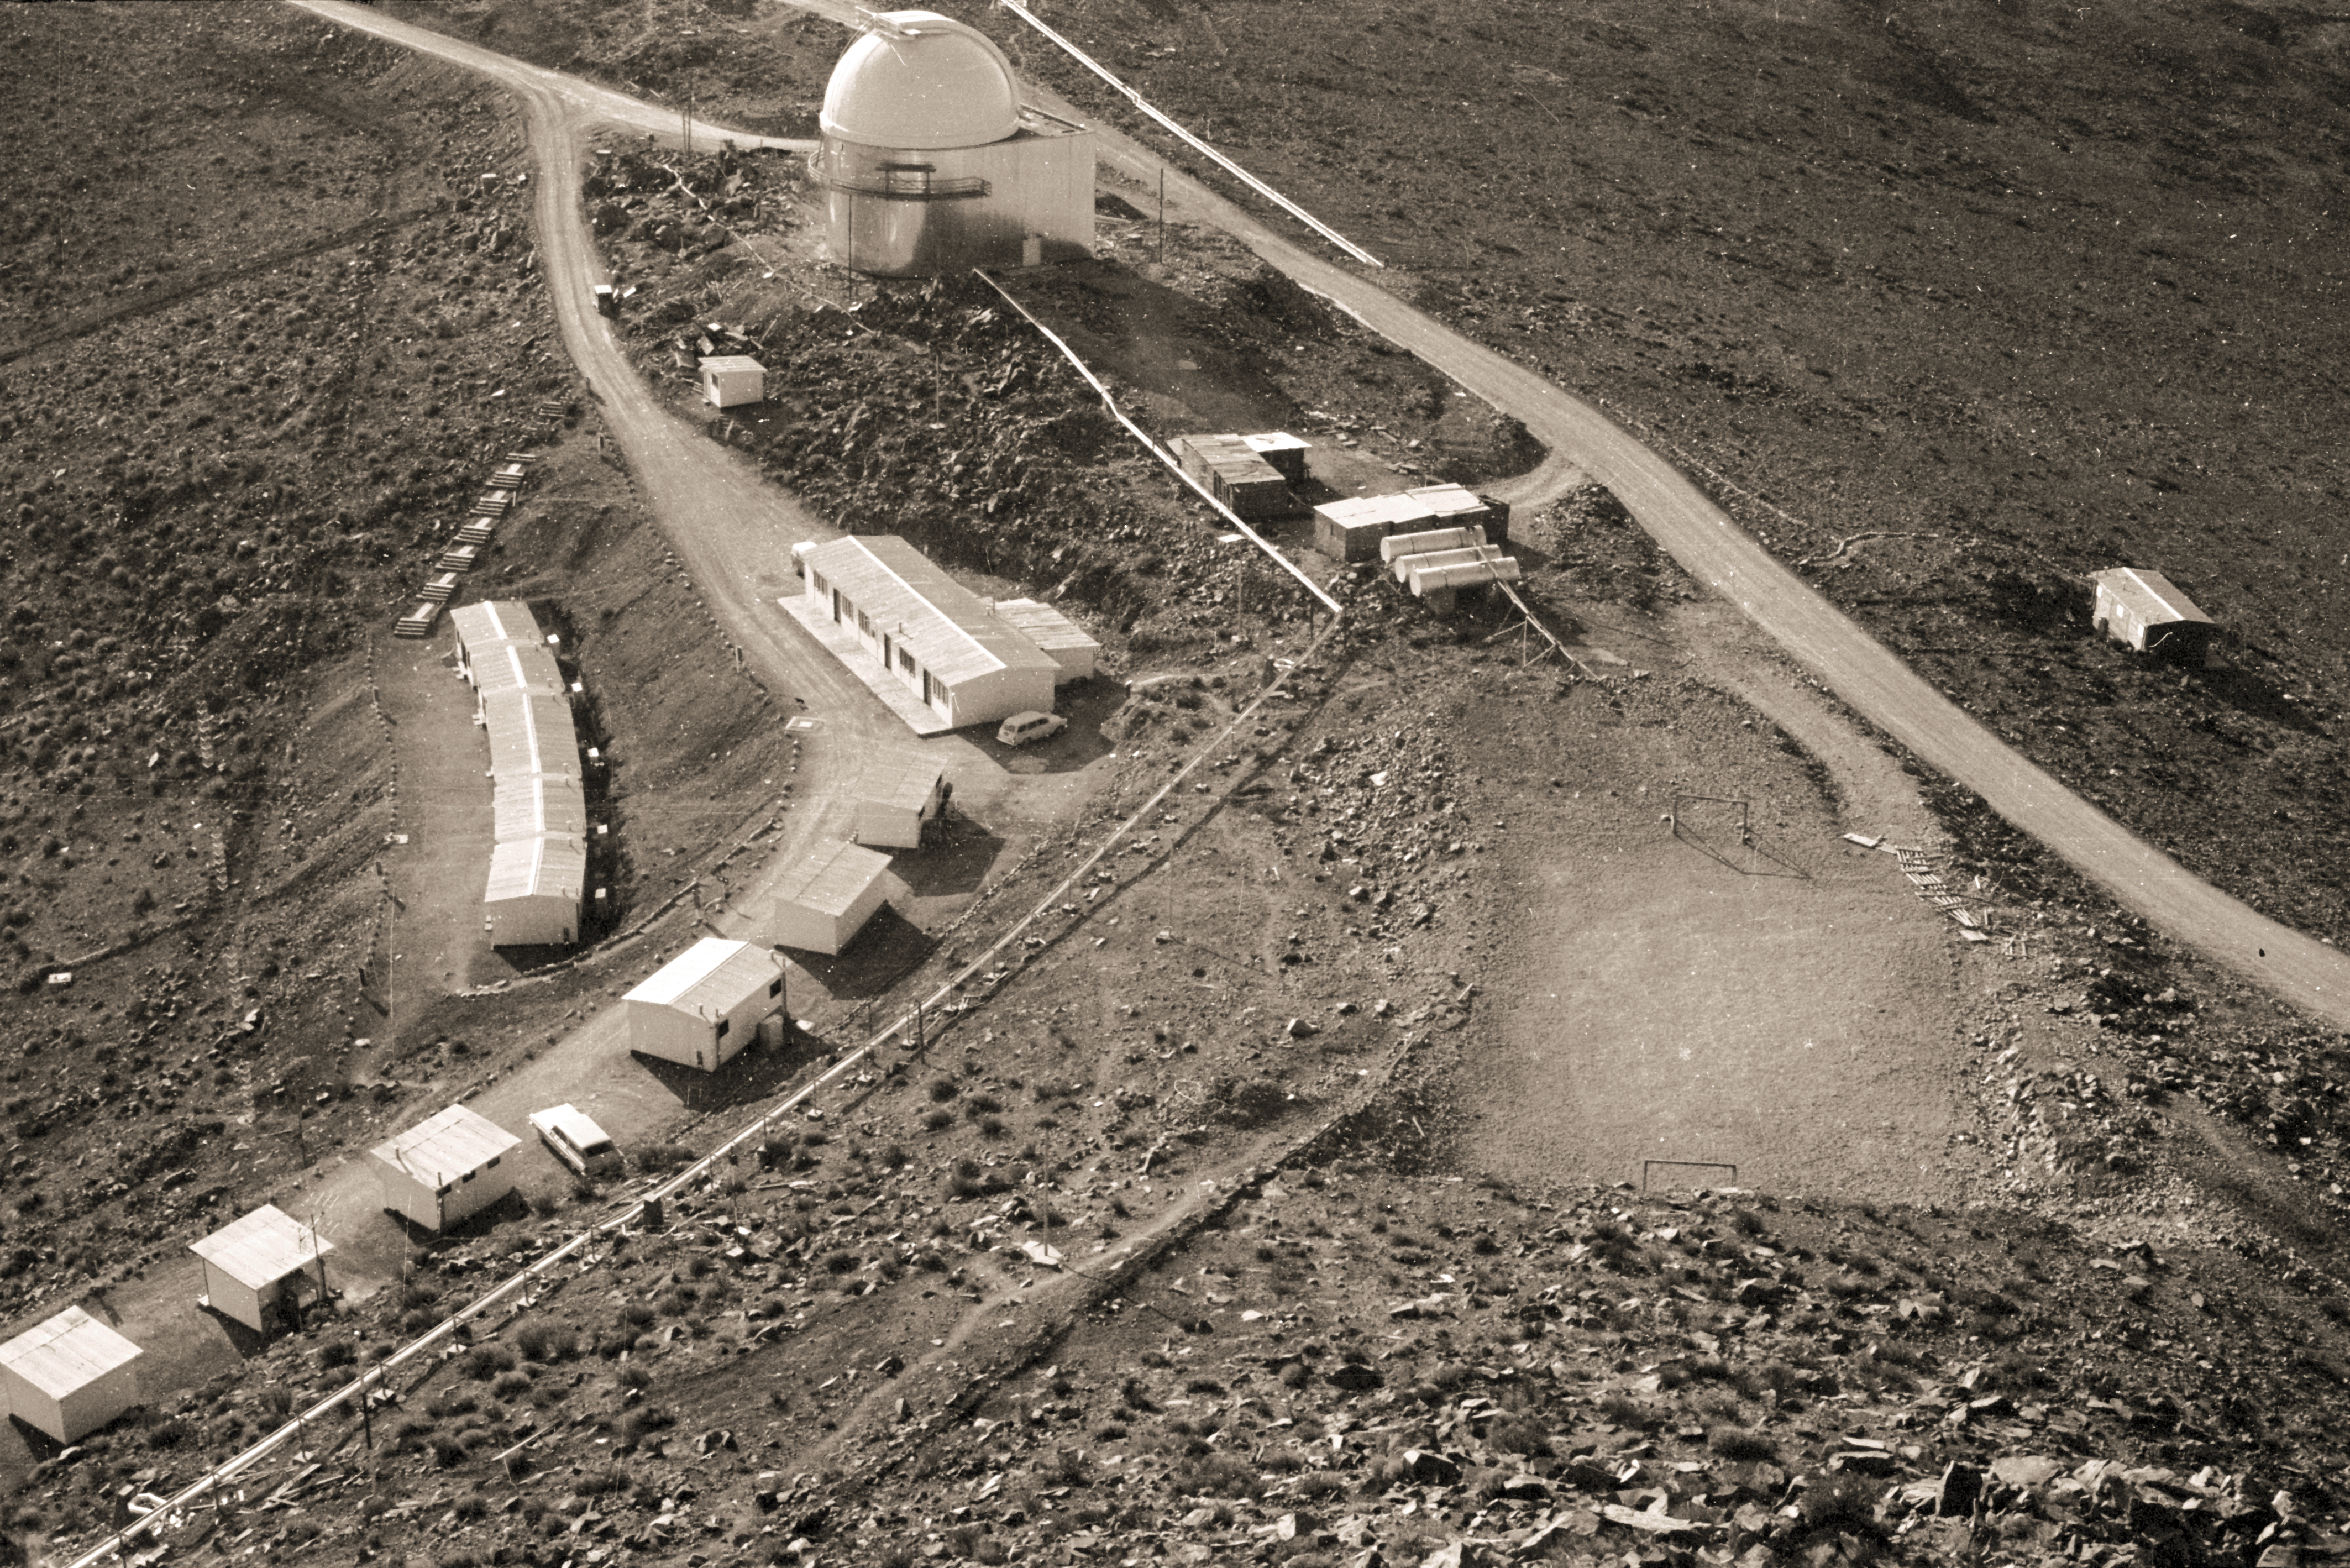

Staff quarters at La Silla

An aerial view of the La Silla bungalow houses where the astronomers lived in 1968.

Credit: ESO/R.Villena